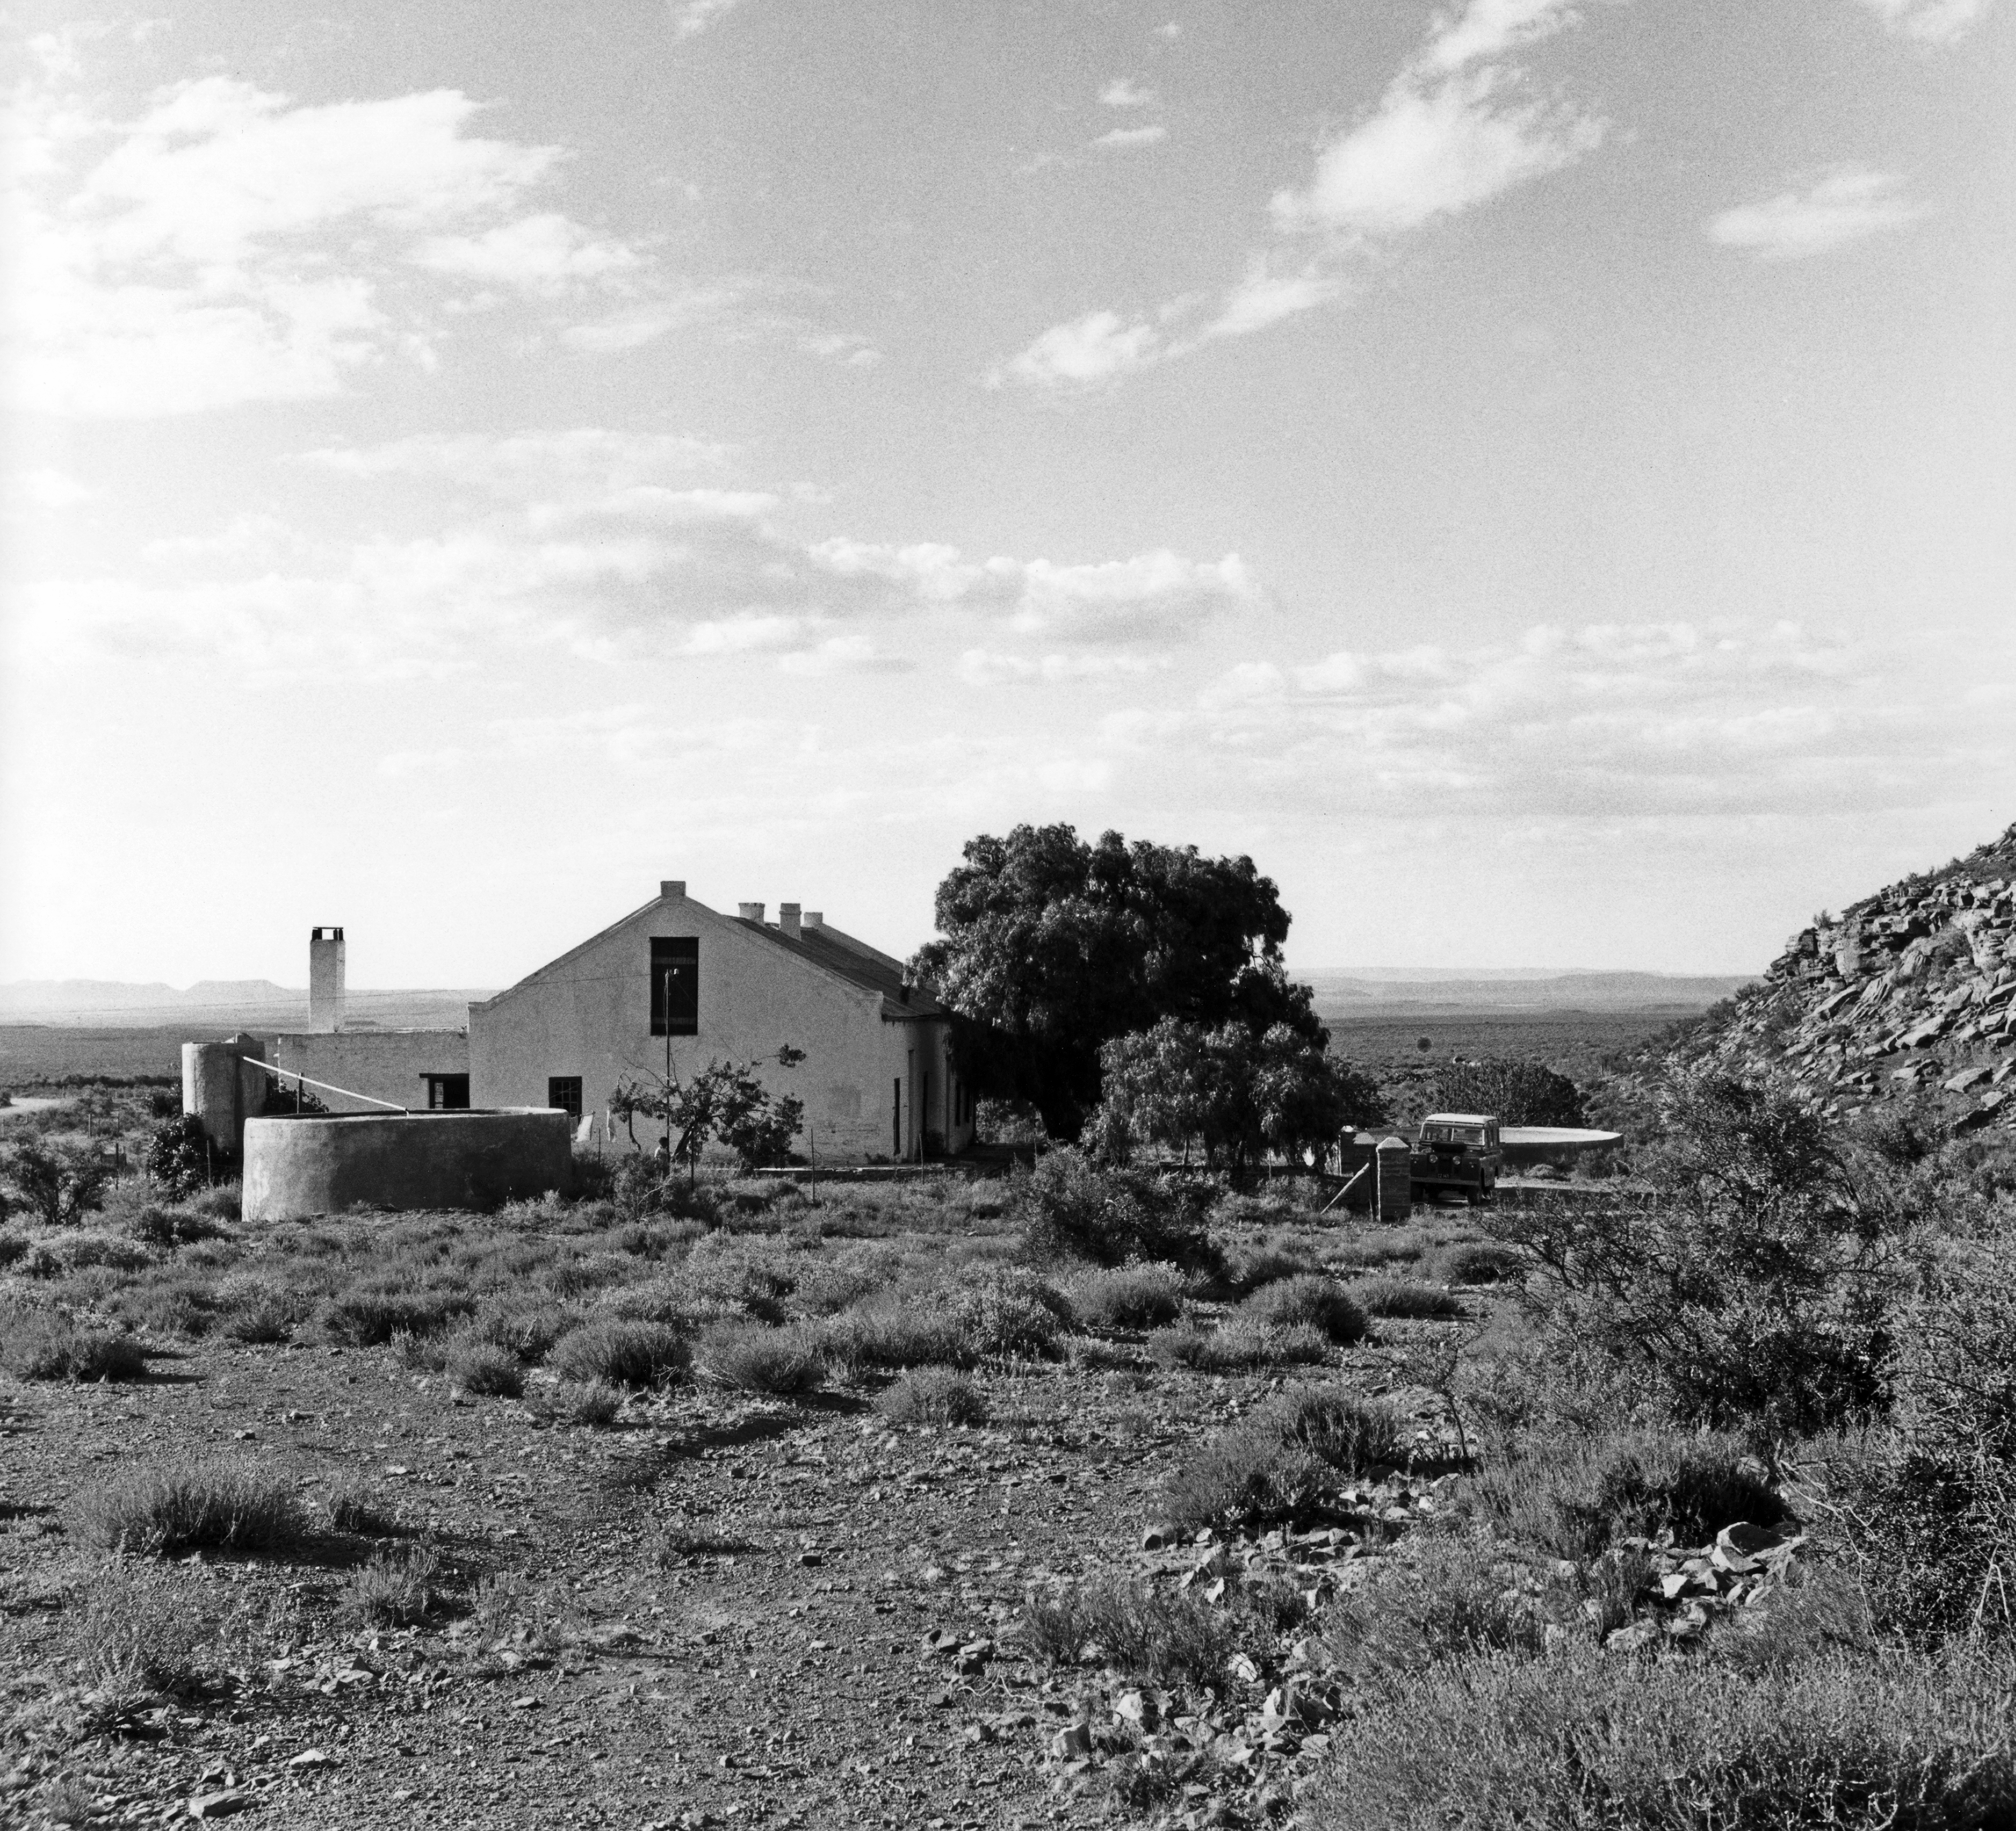

Rockdale station on Klaverlei farm

January 1962, at Rockdale station on Klaverlei farm.

Credit: ESO/A. Blaauw